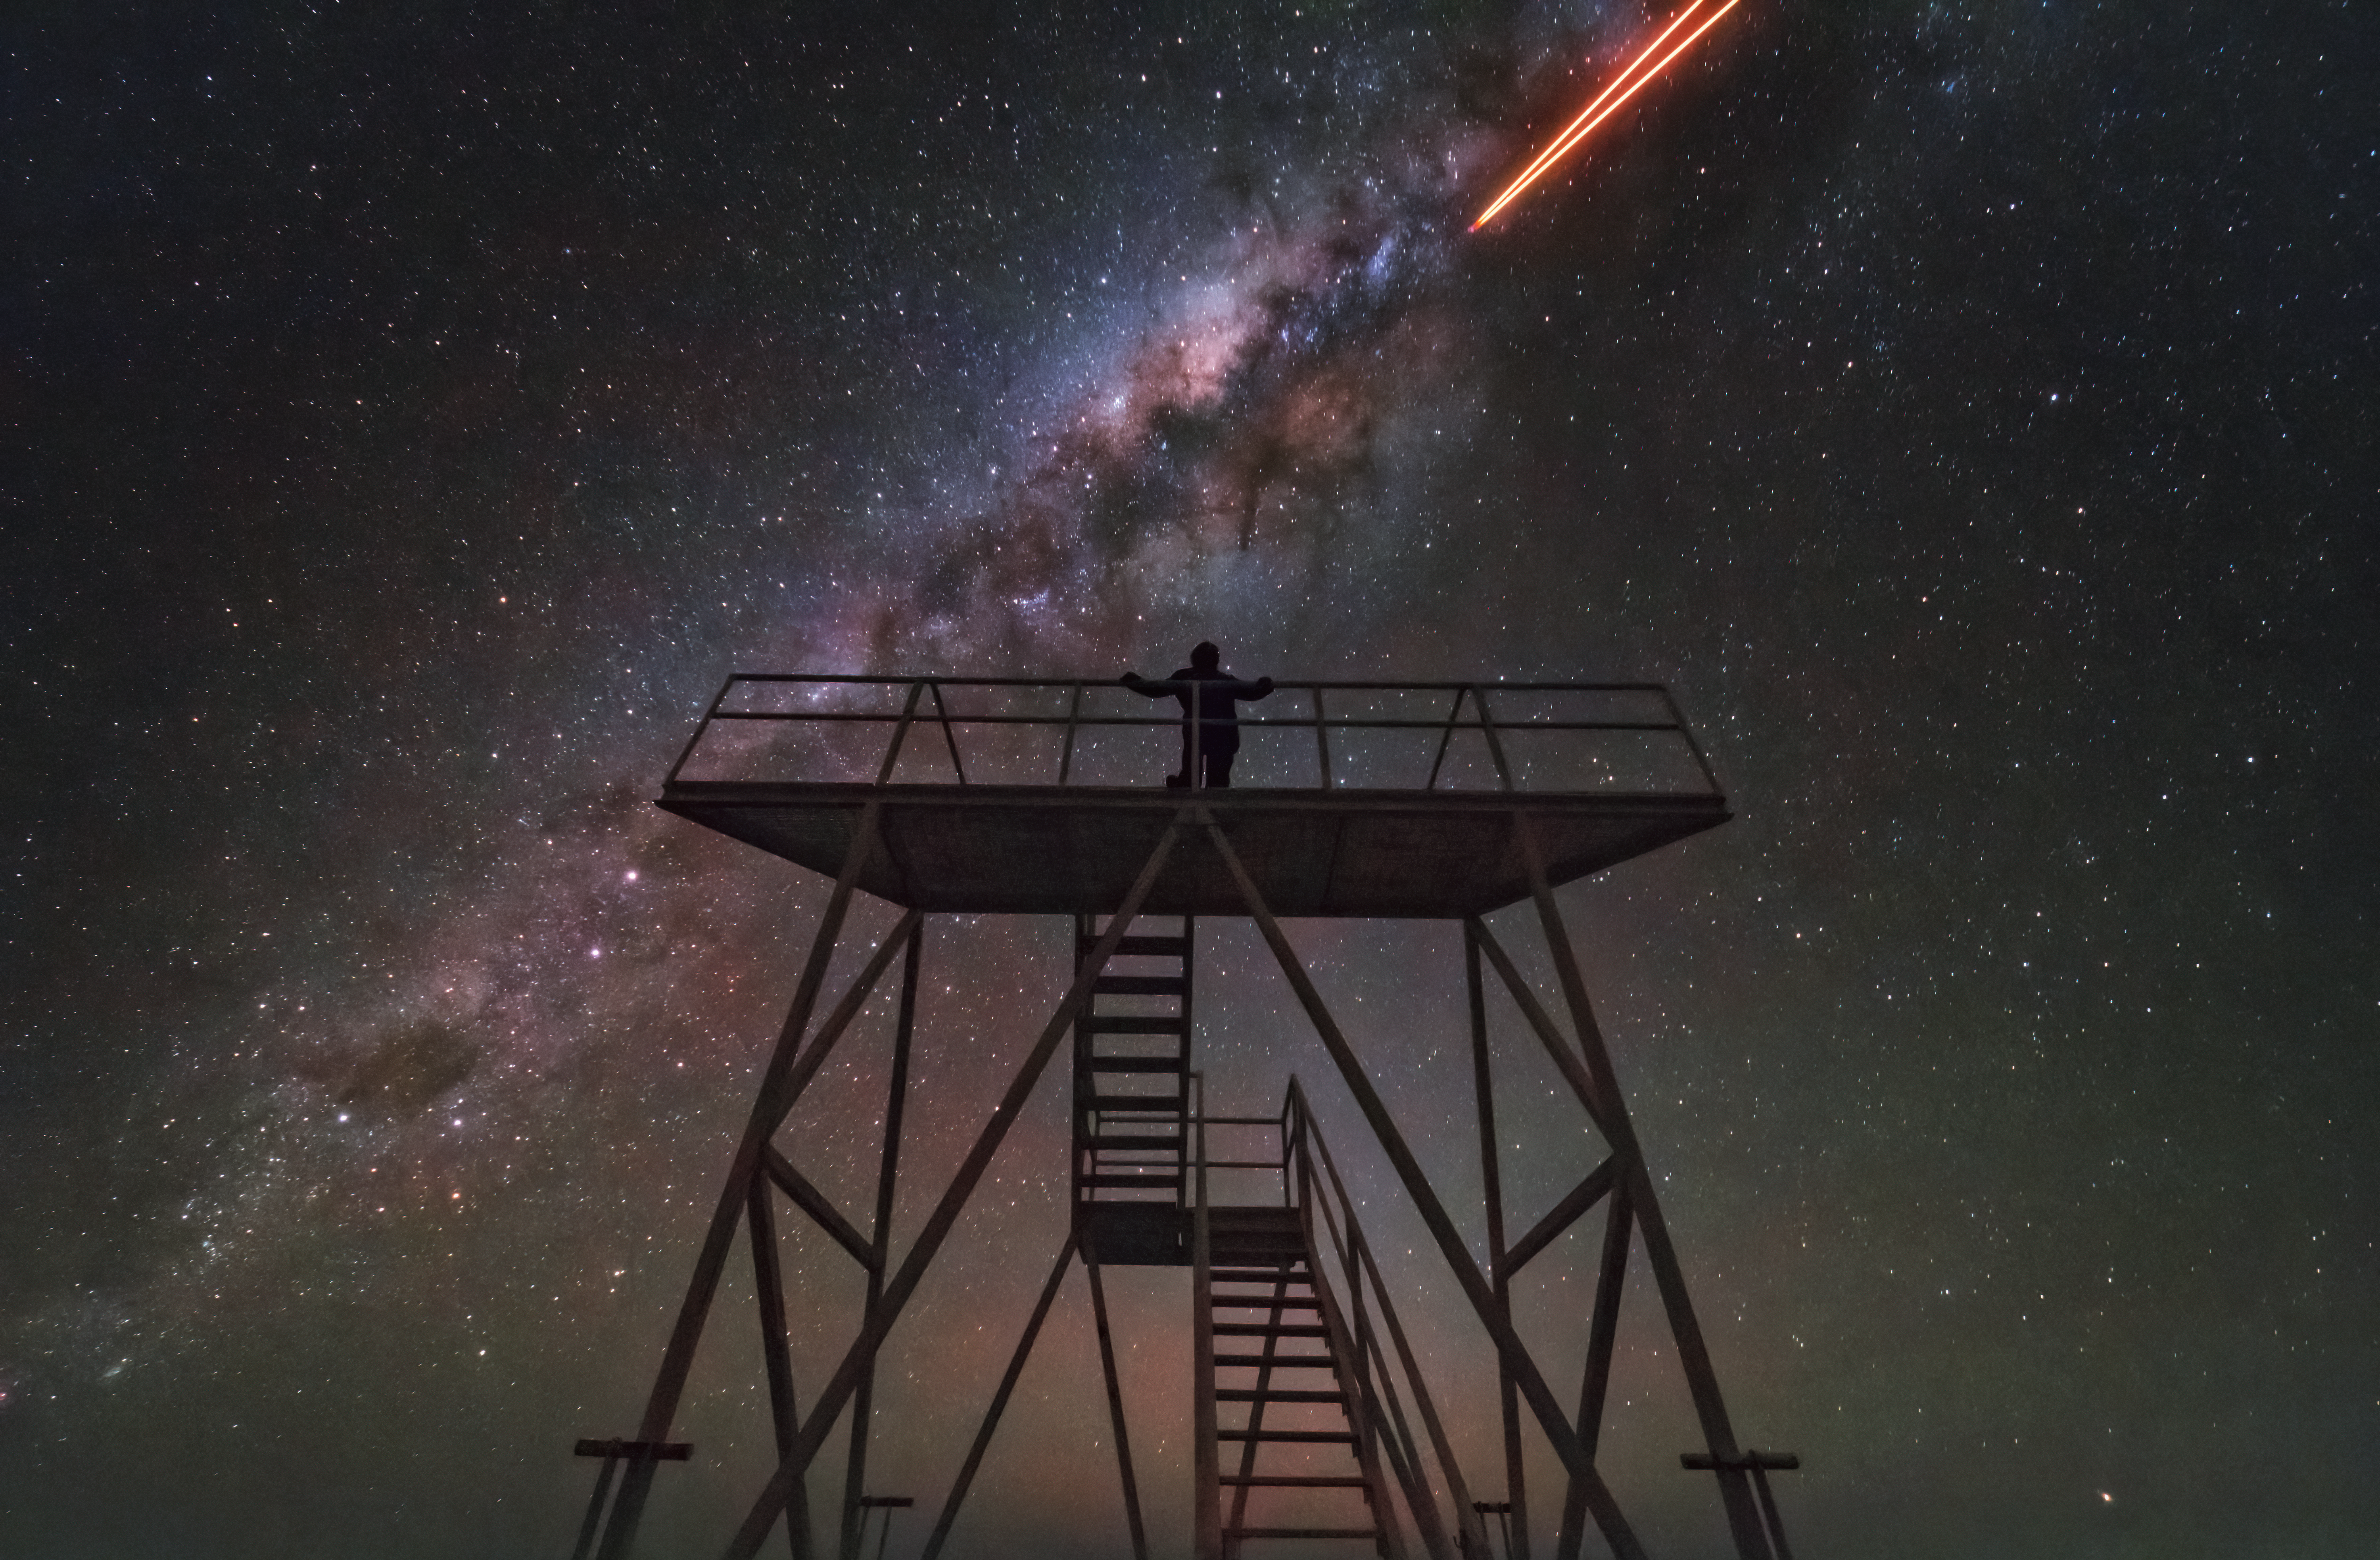

From the stairs to the stars

Apart from actually going to space, you probably won’t feel much closer to the stars than at the top of the staircase at ESO’s Paranal Observatory shown in this picture. At 2635 metres (plus some twenty steps) above sea level in the Atacama Desert of Chile, you see a wealth of stars that remain hidden in other places, because Paranal boasts the darkest skies of all major observatories on Earth.

At first glance, the centre of the Milky Way has turned itself into a dragon with a strange, orange tongue. But the only thing sneaking up on you in this Picture of the Week is the sheer beauty of the night sky.

This is just a normal night for ESO’s Very Large Telescope (VLT), which has its home in Paranal. The bright yellow beams are the VLT’s laser guide stars, shooting up from the telescope (to the right, but outside of the frame) into the sky. The laser beams create artificial stars high up in the atmosphere, which the telescope’s adaptive optics system uses to make the sharpest possible observations of the cosmos, from the ground. The staircase is used for accessing the VLT’s smaller Auxiliary Telescopes from the outside, but they also provide amazing photo opportunities. With a view like this, it really feels like it is only a small step from the stairs to the stars.

Credit: F. Millour/ESO